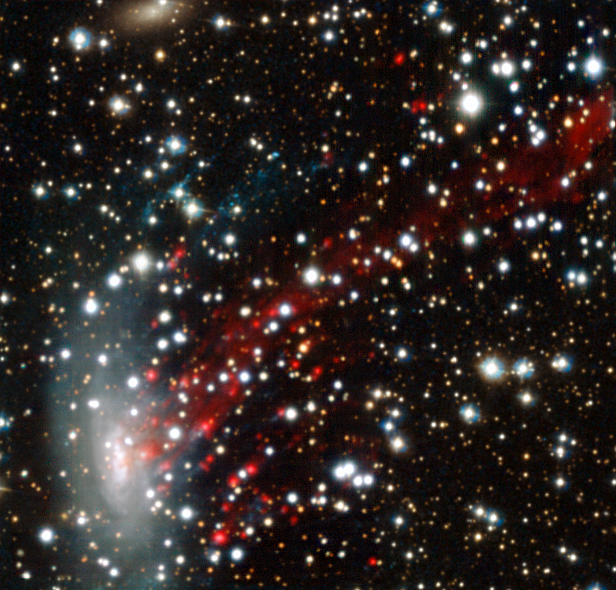

MUSE view of the ram-pressure stripped galaxy ESO 137-001

The MUSE instrument on ESO’s Very Large Telescope has provided researchers with the best view yet of a spectacular cosmic crash. Observations reveal for the first time the motion of gas as it is ripped out of the galaxy ESO 137-001 as it ploughs at high speed into a vast galaxy cluster. The results are the key to the solution of a long-standing mystery — why star formation switches off in galaxy clusters.

This picture is in close-to-natural colours, with the red patches being glowing clouds of hydrogen gas.

Note that the upper-left and lower-right parts of this image were filled in using Hubble data.

Credit: ESO/M. Fumagalli